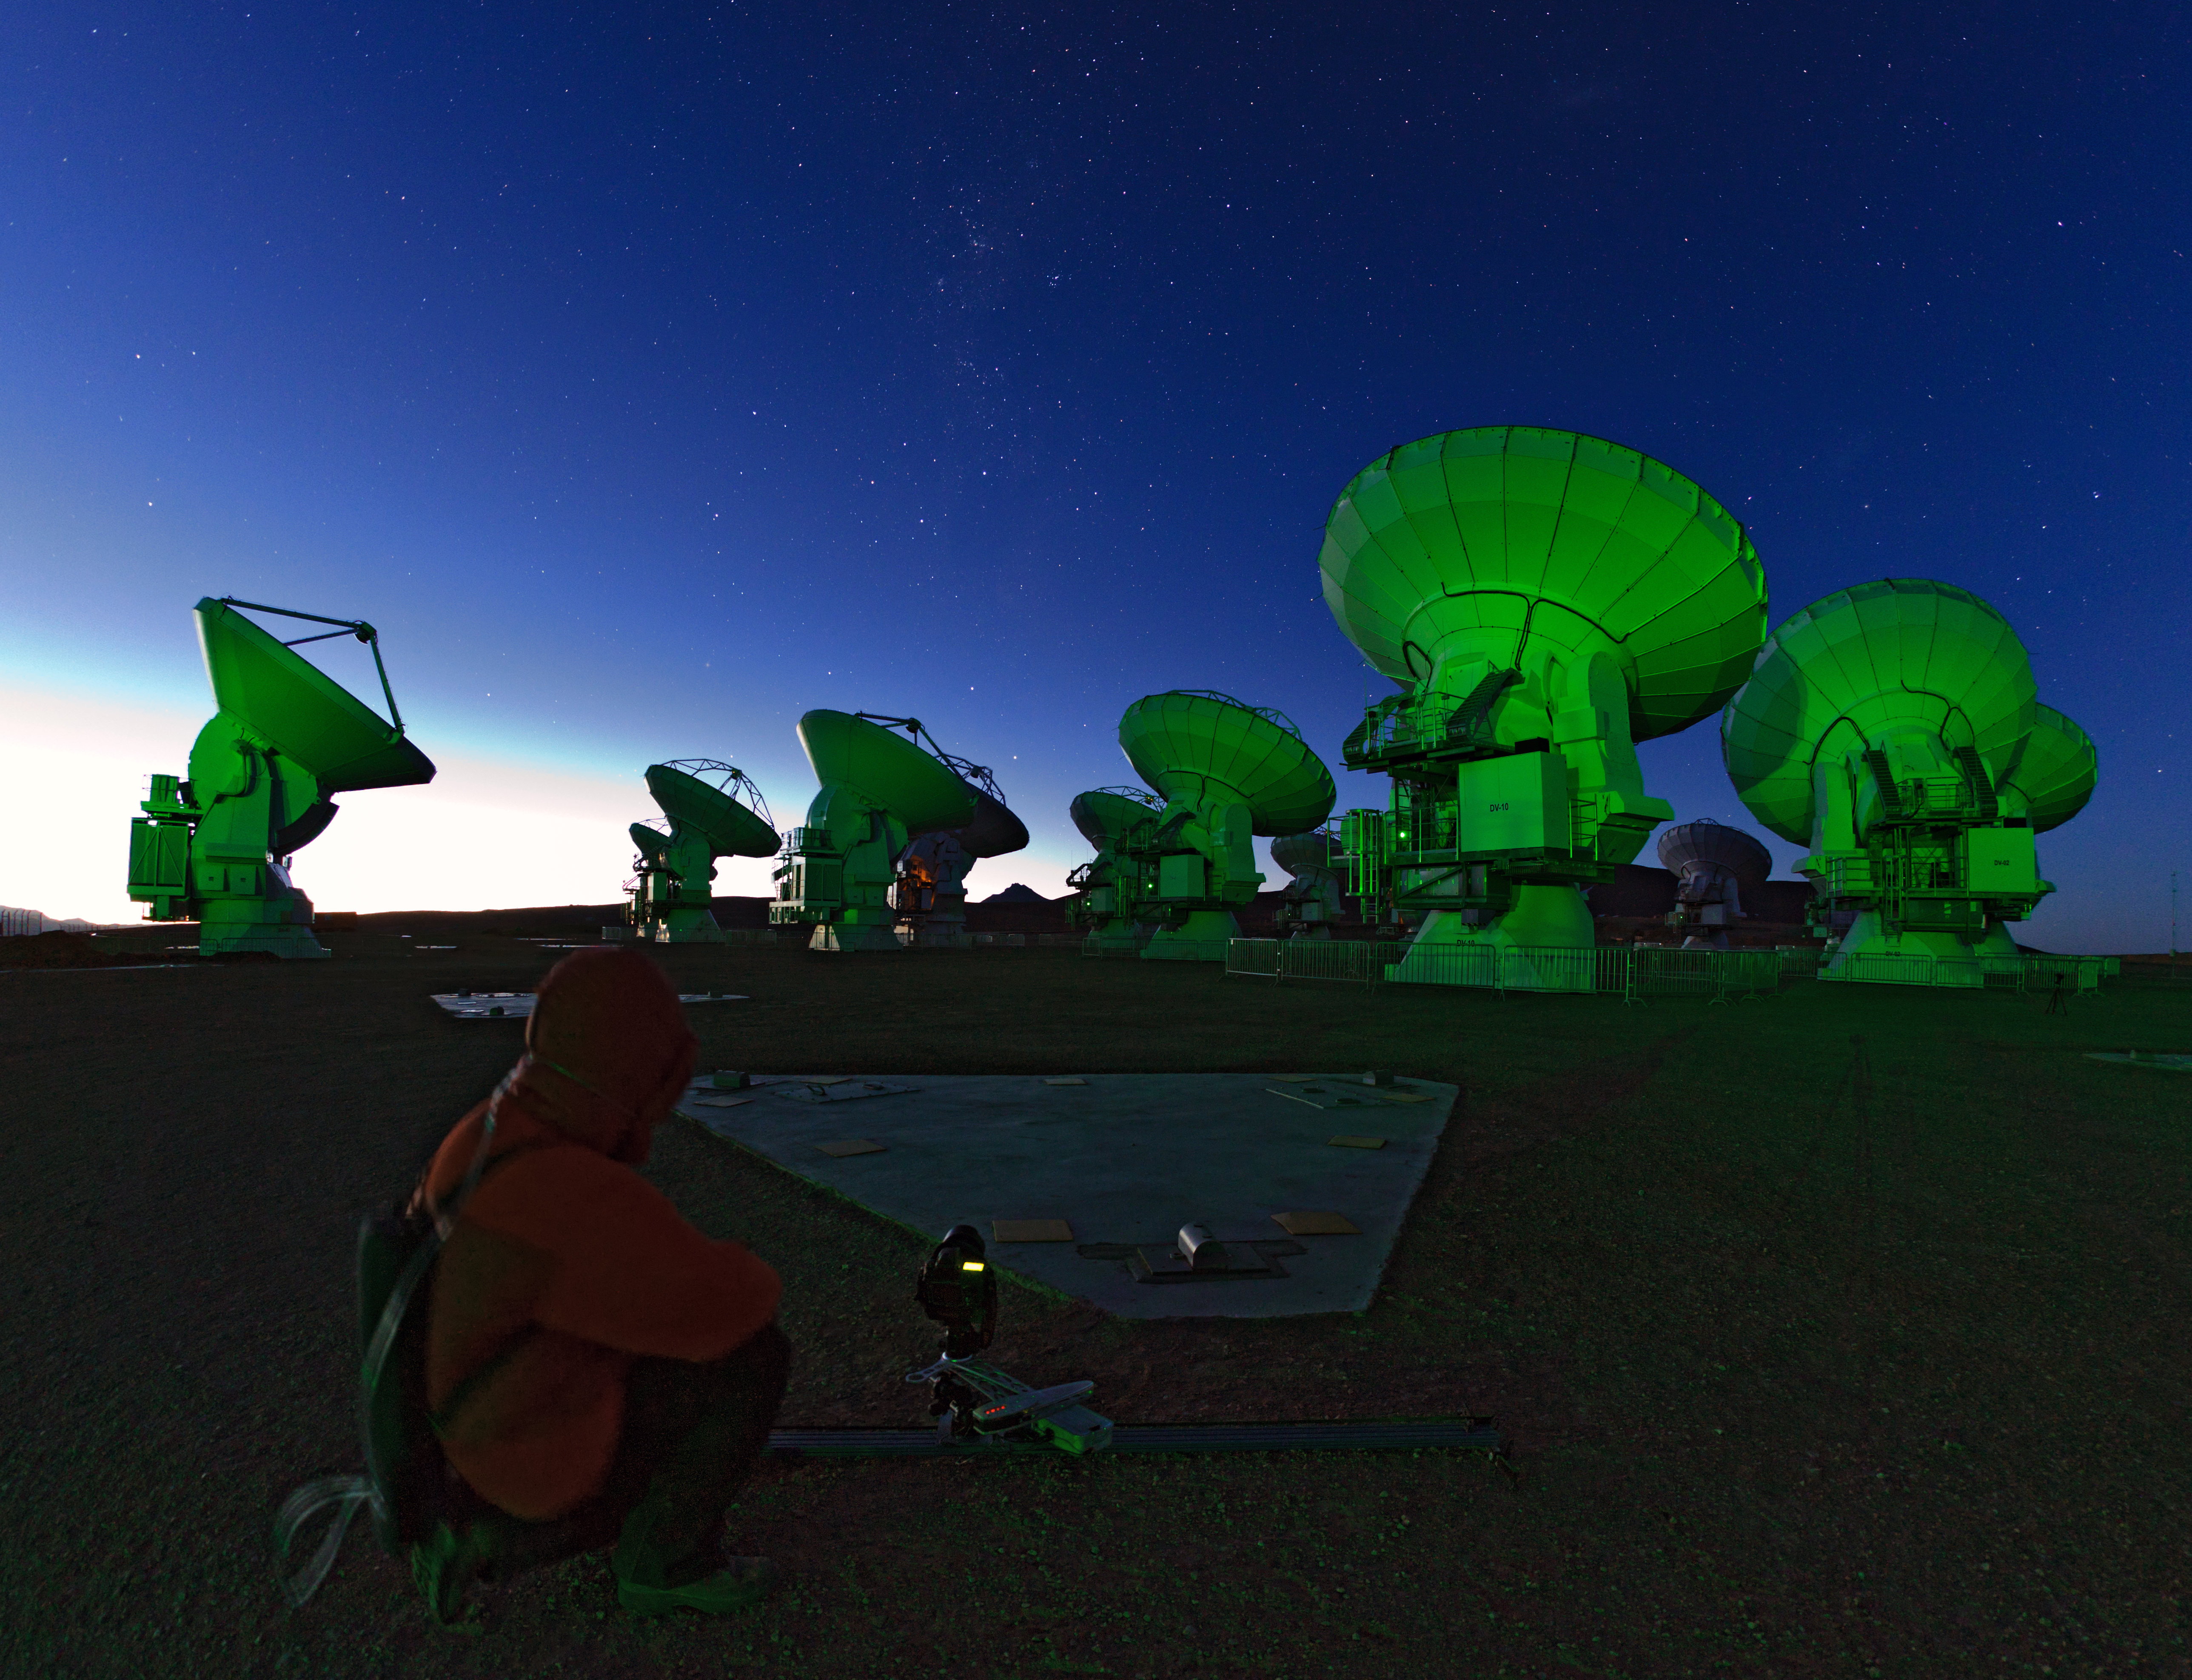

Working on ALMA

A vision of the near-future ALMA antenna array with an "alien" green glow, located on the Chajnantor plateau, 5000 meters altitude in northern Chile. ALMA will be a single telescope of revolutionary design, composed initially of 66 high precision antennas. it will probe the first stars and galaxies, the processes of star and planet formation, as well as the complex chemistry of the giant clouds of gas and dust that spawn stars and planetary systems.

Credit: ESO/B. Tafreshi (twanight.org)